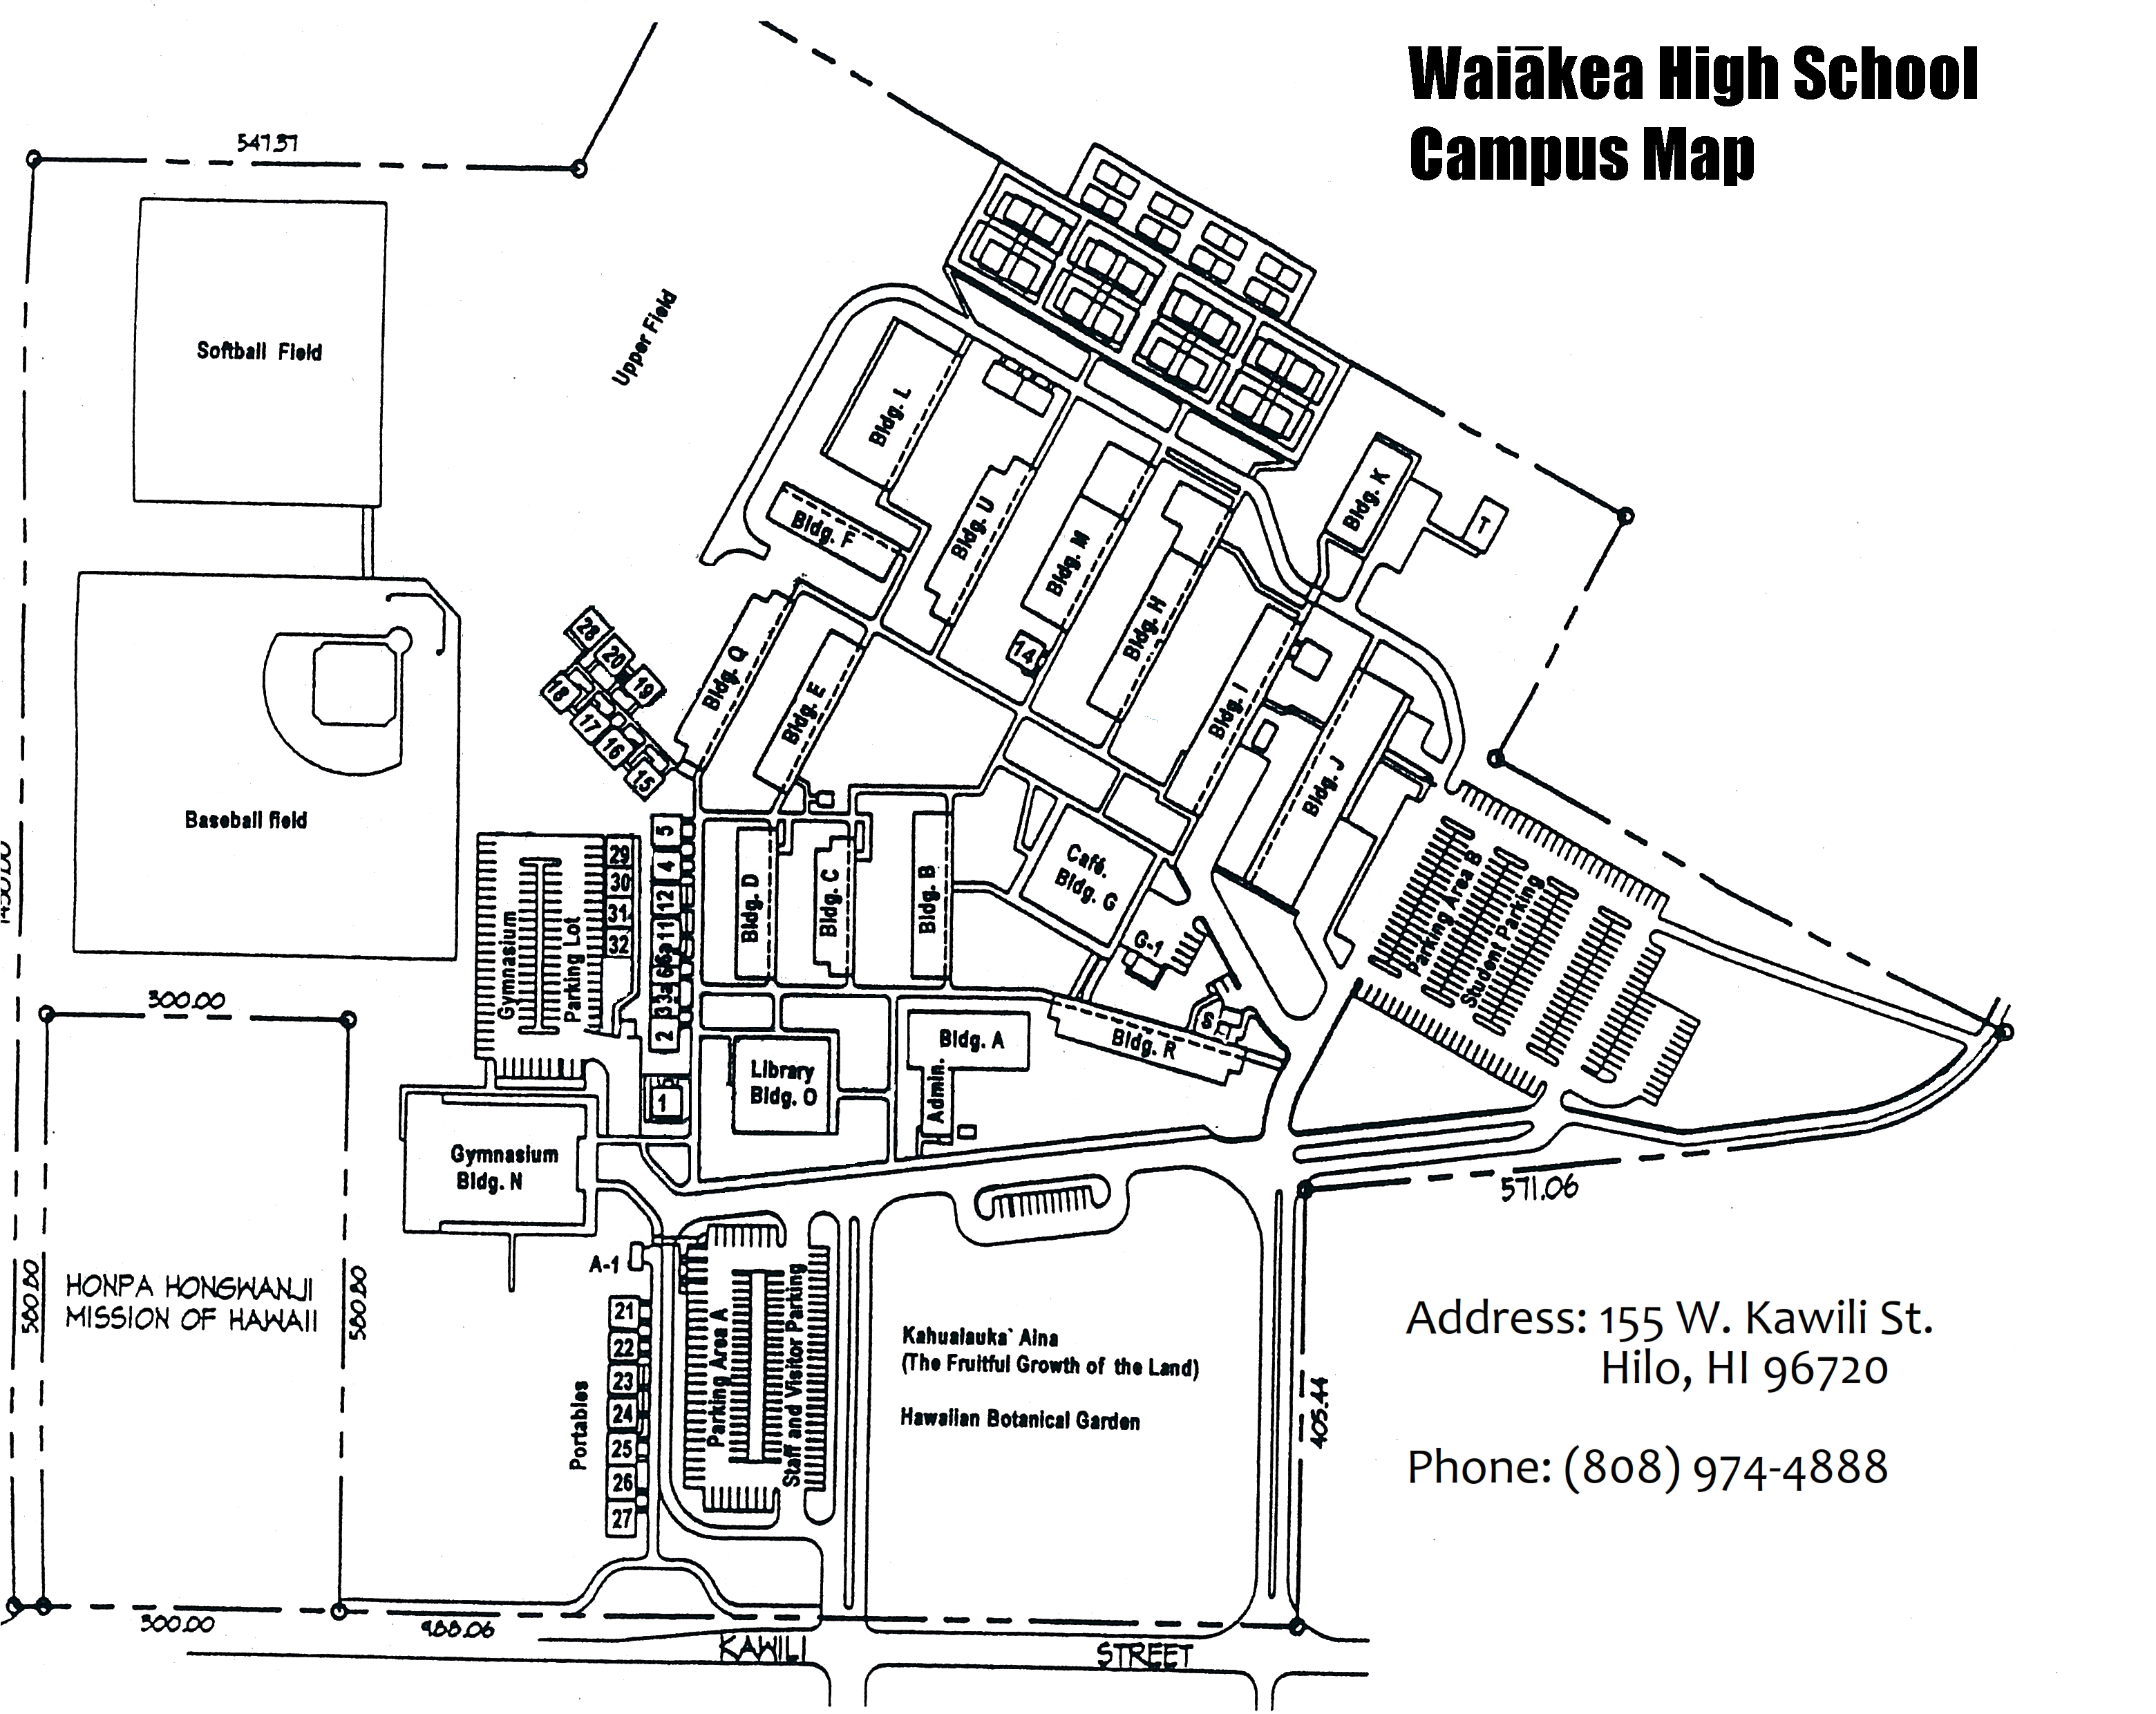

Waiākea High School Map

Credit: NOIRLab